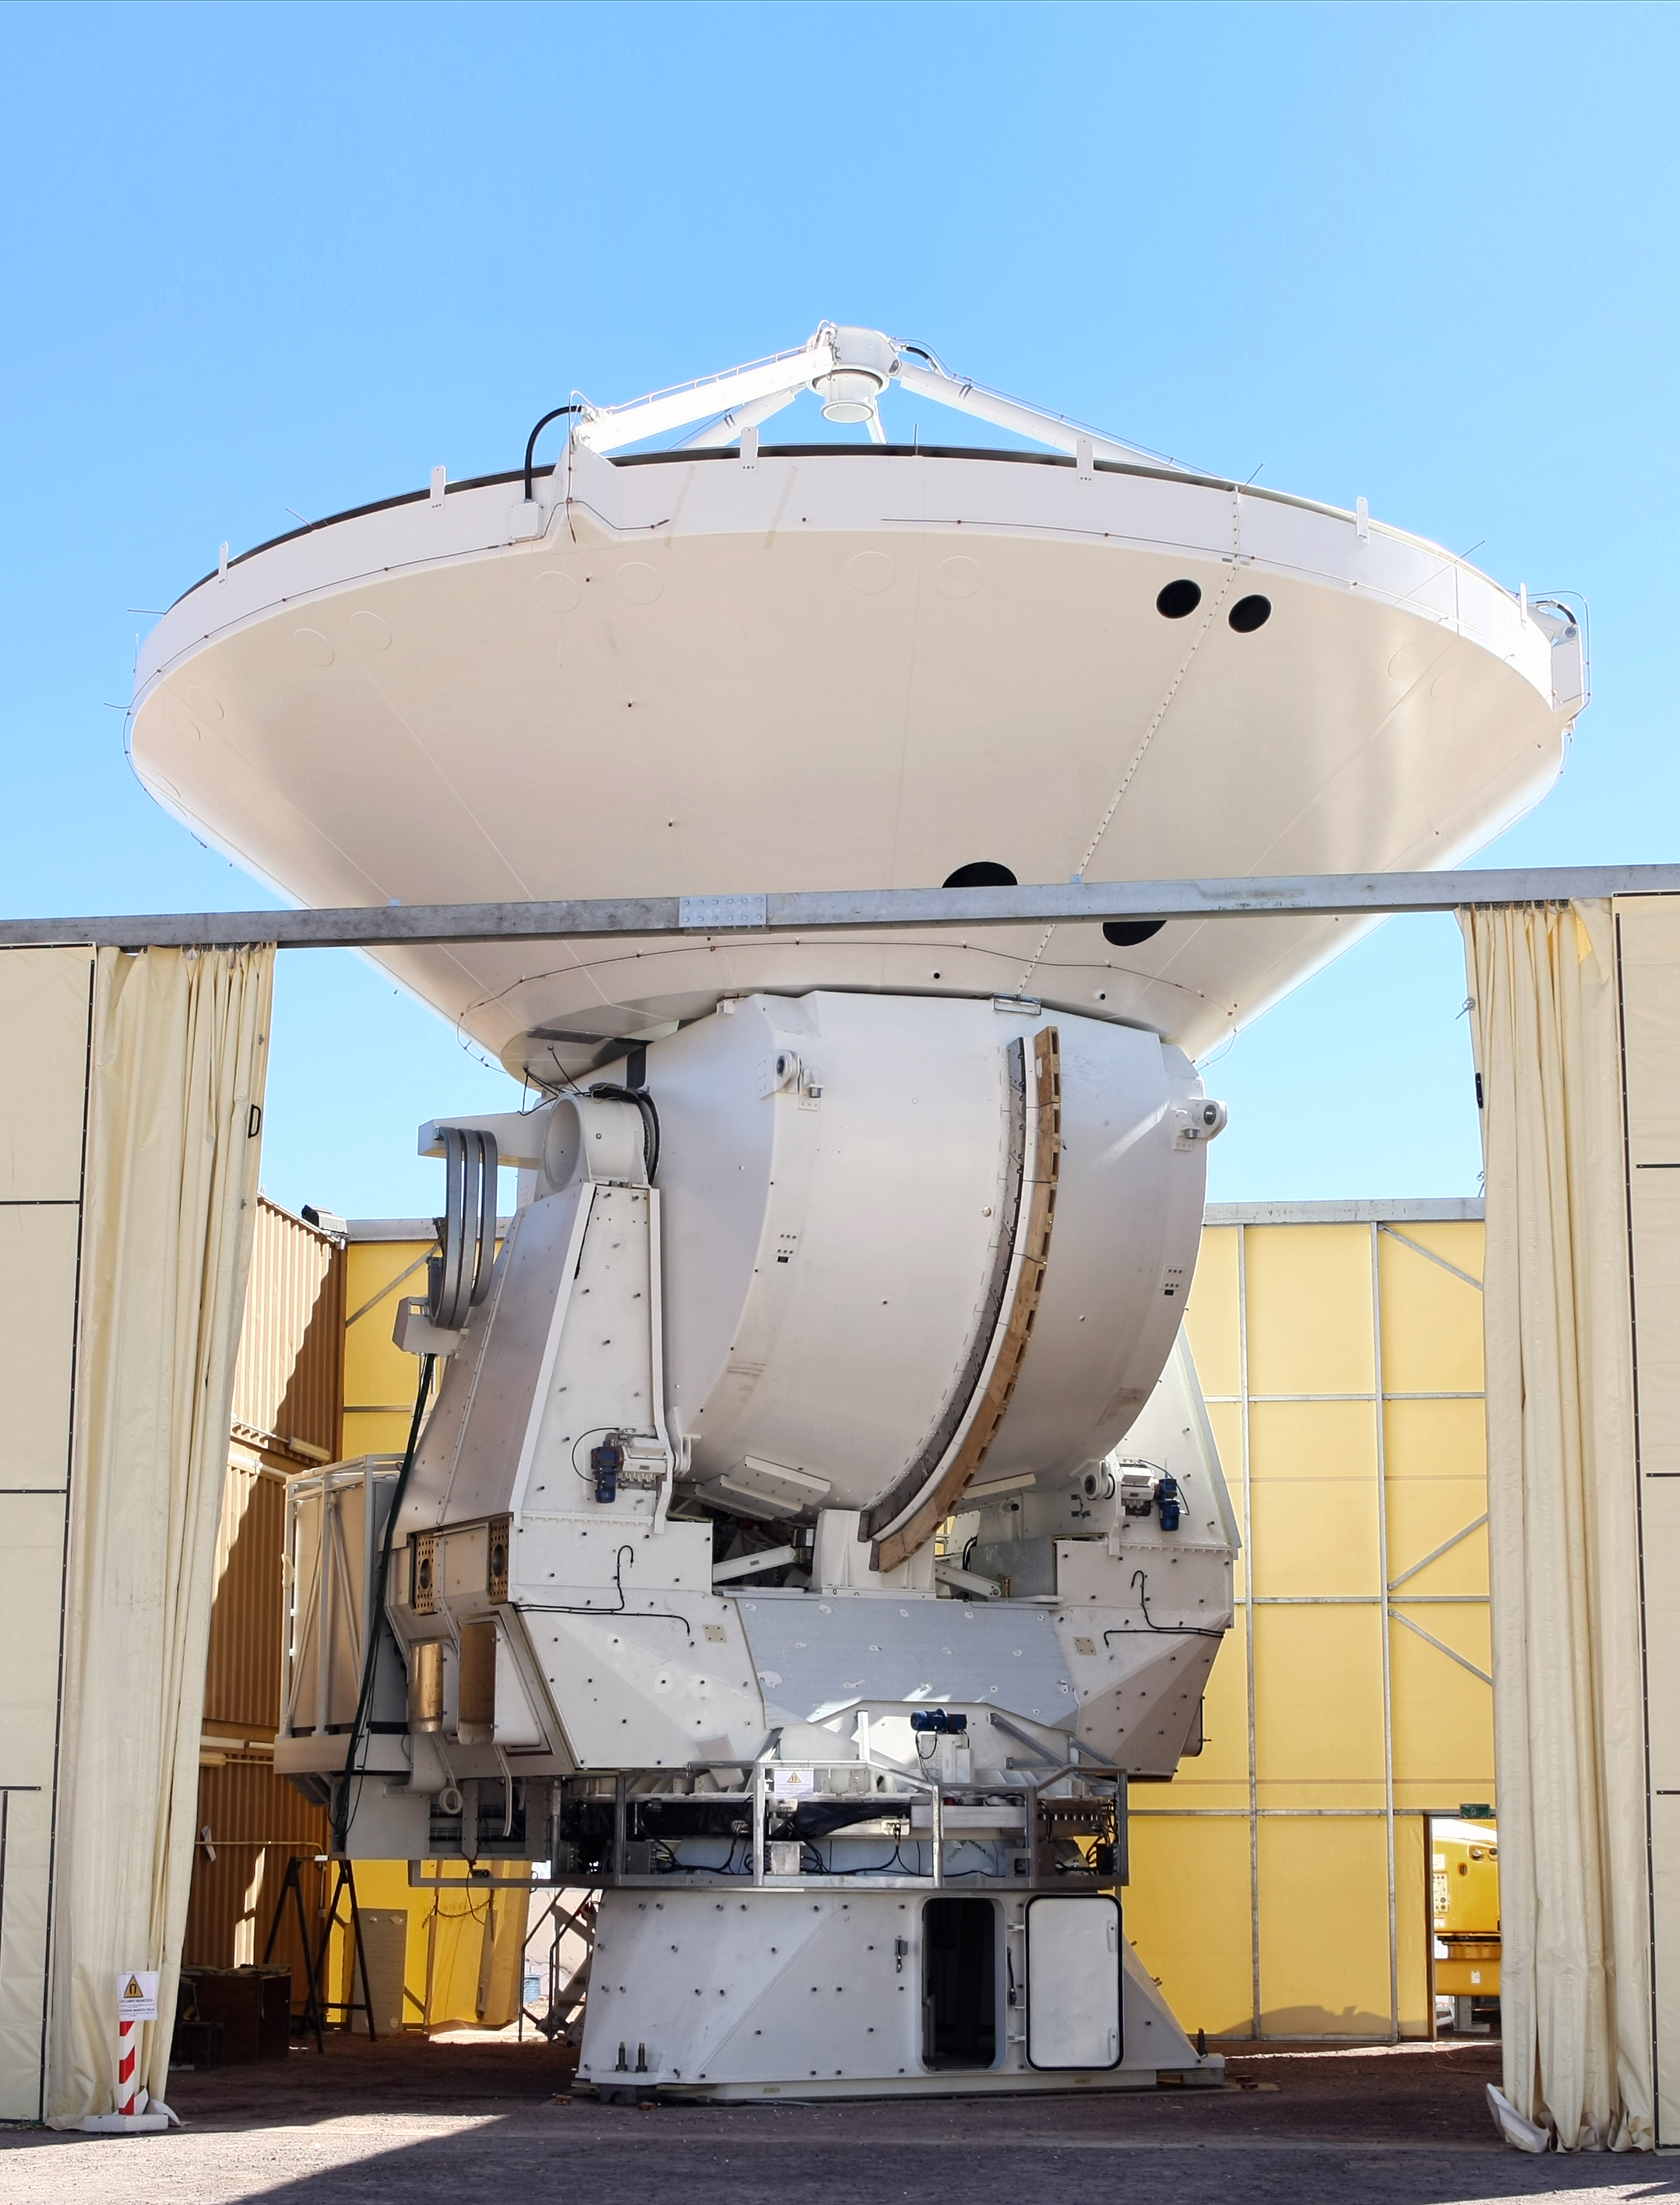

Assembly of a European ALMA antenna

A European antenna for ALMA, the Atacama Large Millimeter/submillimeter Array, is placed on its base. The 12-metre diameter reflecting dish is attached to the base, with the whole structure weighing over 100 tonnes. When complete, the reflecting surface of the dish will be accurate to less than the thickness of a sheet of paper, and the antenna will be able to point precisely enough to pick out a golf ball at a distance of 15 kilometres. This is the second European antenna to be assembled at the 2,900-metre altitude Operations Support Facility in Chile. The antennas will ultimately be transported to the Chajnantor plateau, 5000 metres above sea level in the Chilean Andes.

ALMA, which will comprise 66 giant 12-metre and 7-metre diameter antennas observing the Universe at millimetre and submillimetre wavelengths, is a partnership of Europe, North America and East Asia in cooperation with the Republic of Chile. ESO has contracted with the AEM (Alcatel Alenia Space France, Alcatel Alenia Space Italy, European Industrial Engineering S.r.L., MT Aerospace) Consortium for the supply of 25 of the 12-metre diameter ALMA antennas.

Credit: ALMA (ESO/NAOJ/NRAO)